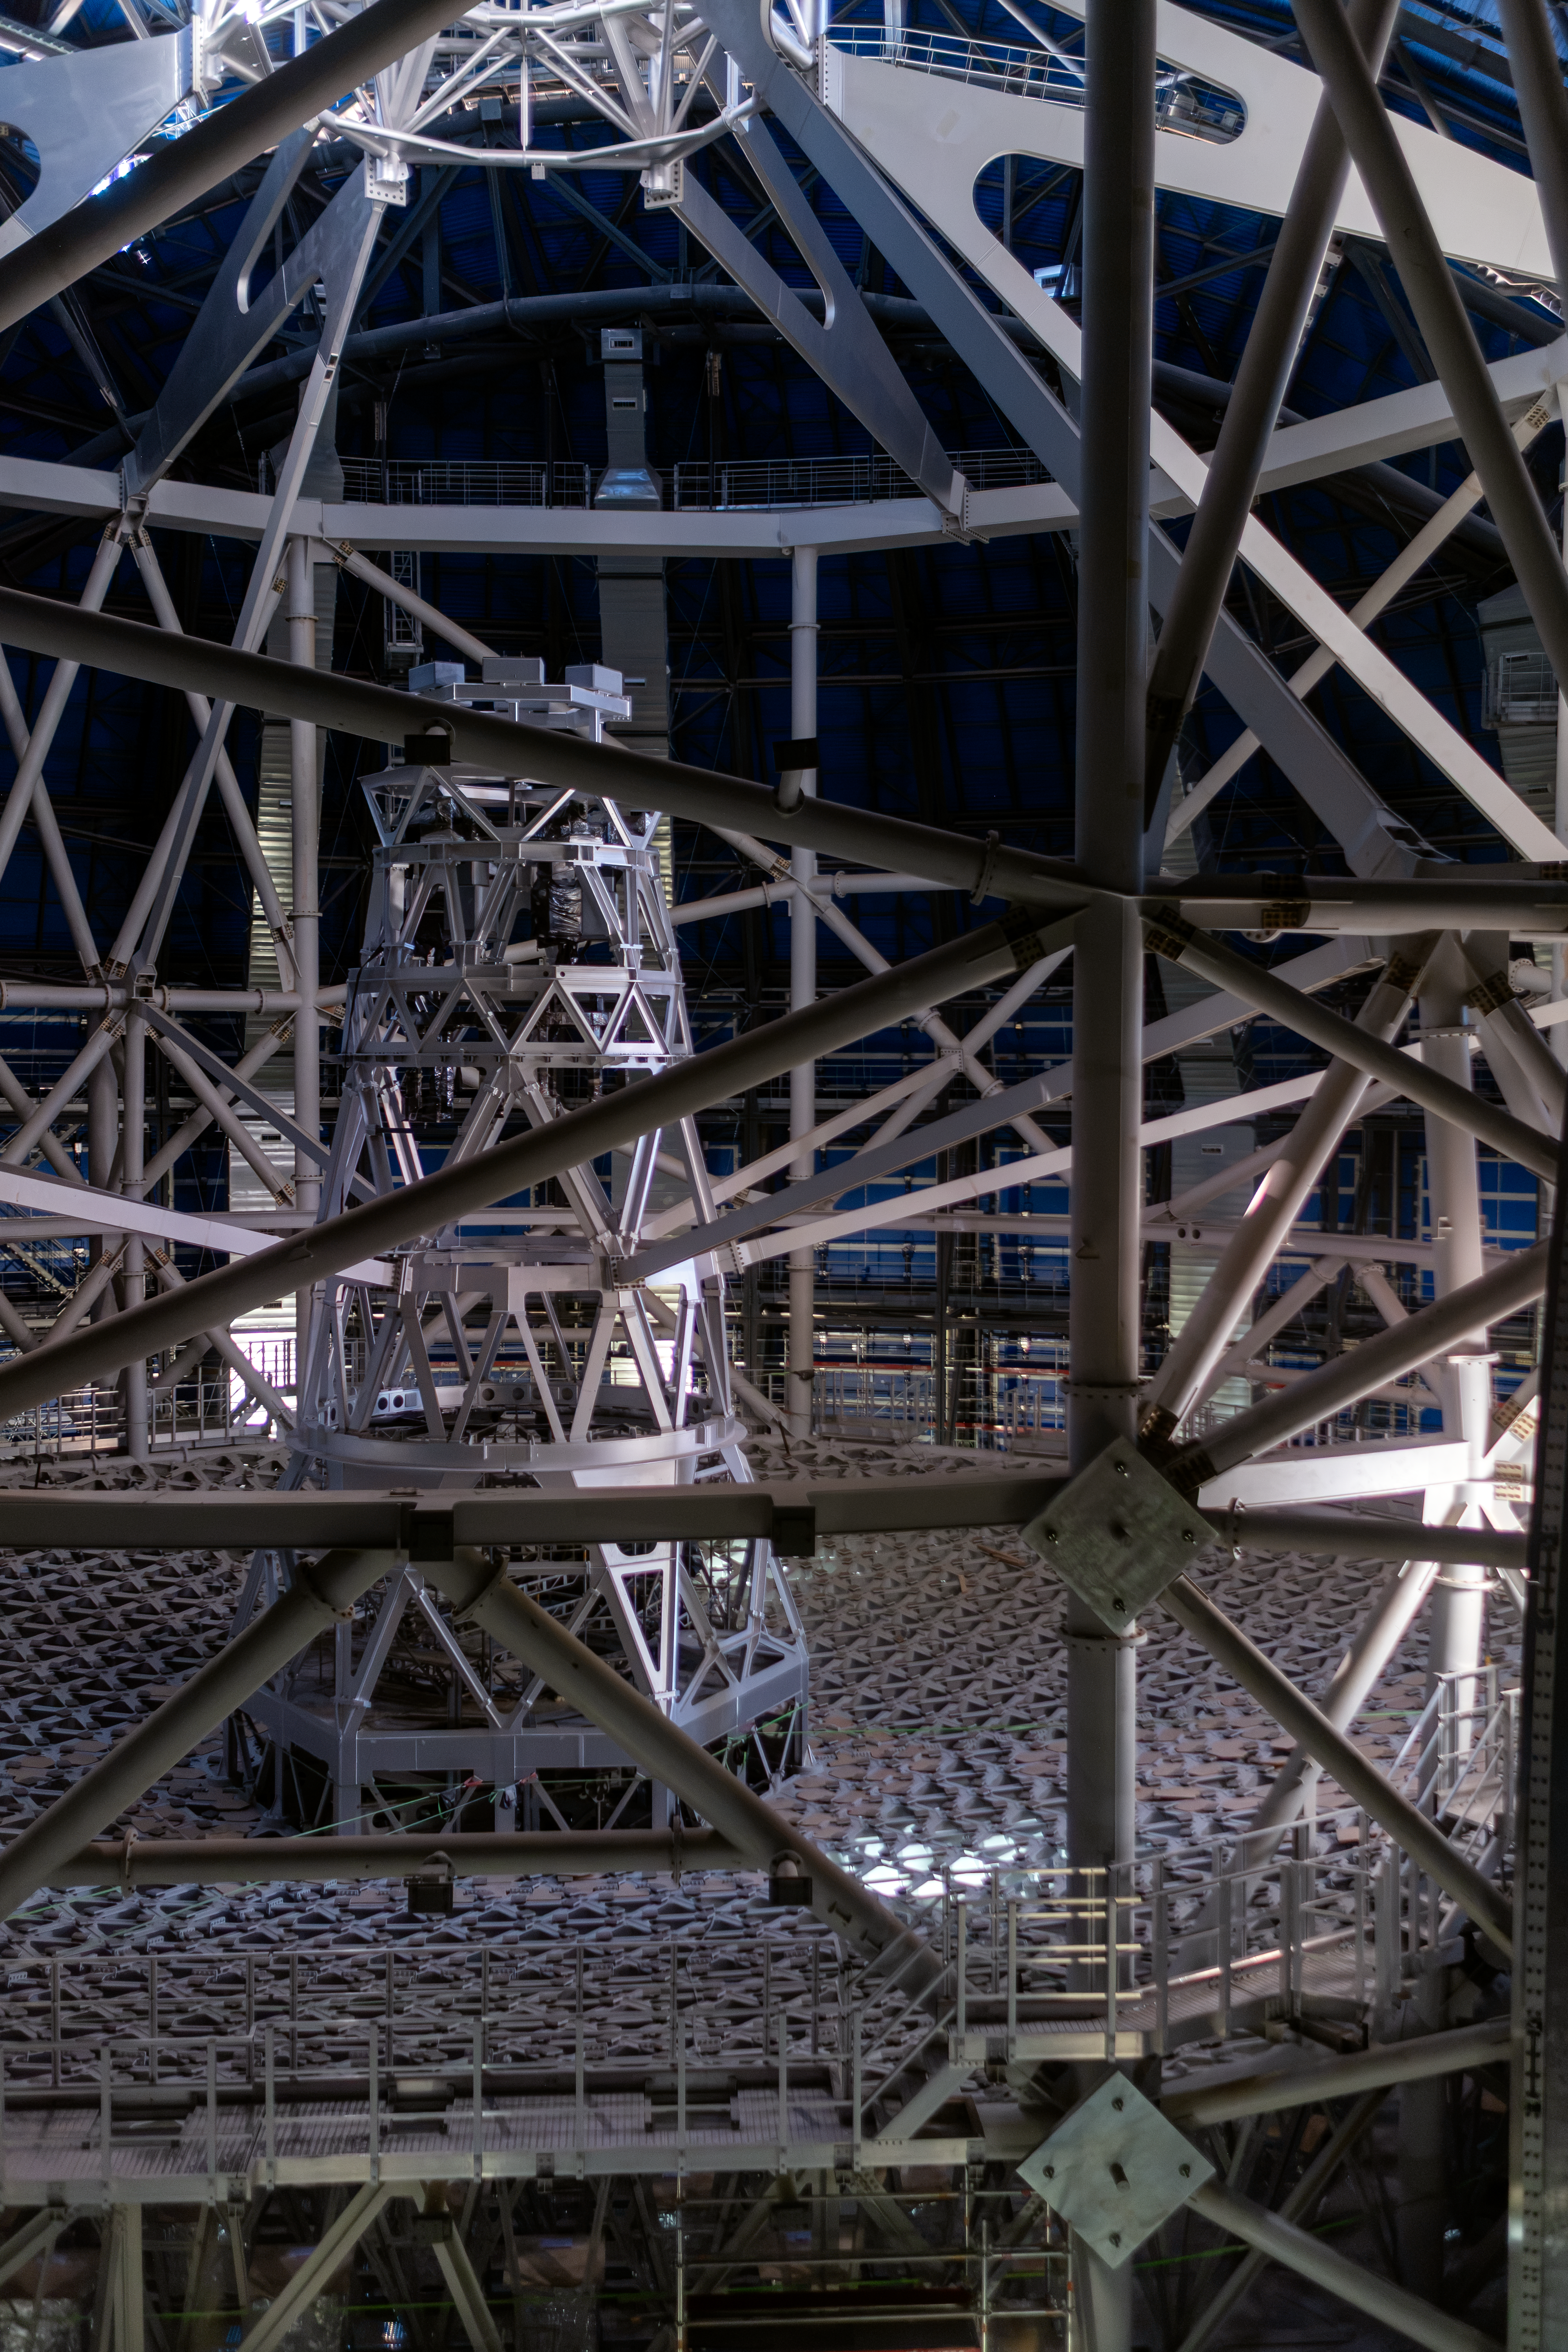

Ready to hold the ELT’s main mirror

Behind a grid of metal support beams lies the giant structure that will hold the main mirror of ESO’s Extremely Large Telescope (ELT), as well as the other mirrors of the telescope. The 3500-tonne structure was recently rotated for the first time — a key test to ensure the telescope will be able to point at all areas of the southern sky. The structure is dominated by the horizontal cell that will hold the 39-metre main mirror (M1) of the ELT. The vertical tower will hold the third, fourth and fifth mirrors in the ELT light path (M3, M4 and M5) while the secondary mirror (M2) will hang upside down from the metallic structure seen at the very top of the image. Once equipped with mirrors, and with science instruments on its side platforms, the full structure will weigh about 4600 tonnes.

Credit: ESO